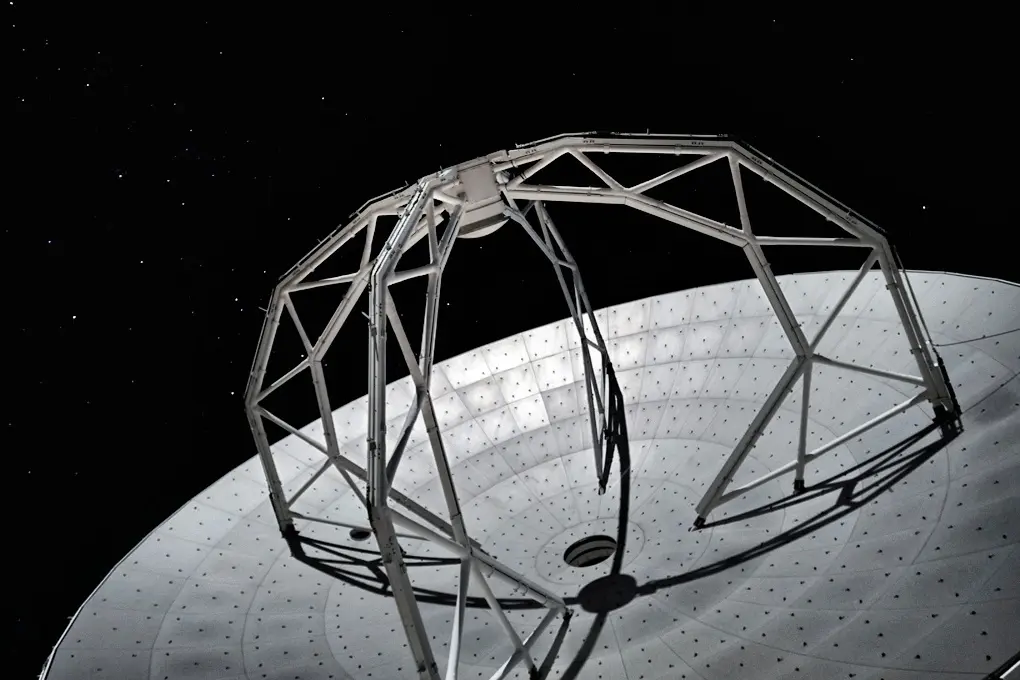

Details of an ALMA antenna

Details of an ALMA antenna working under a clear-dark night sky.

Credit: Ralph Bennett - ALMA (ESO/NAOJ/NRAO)